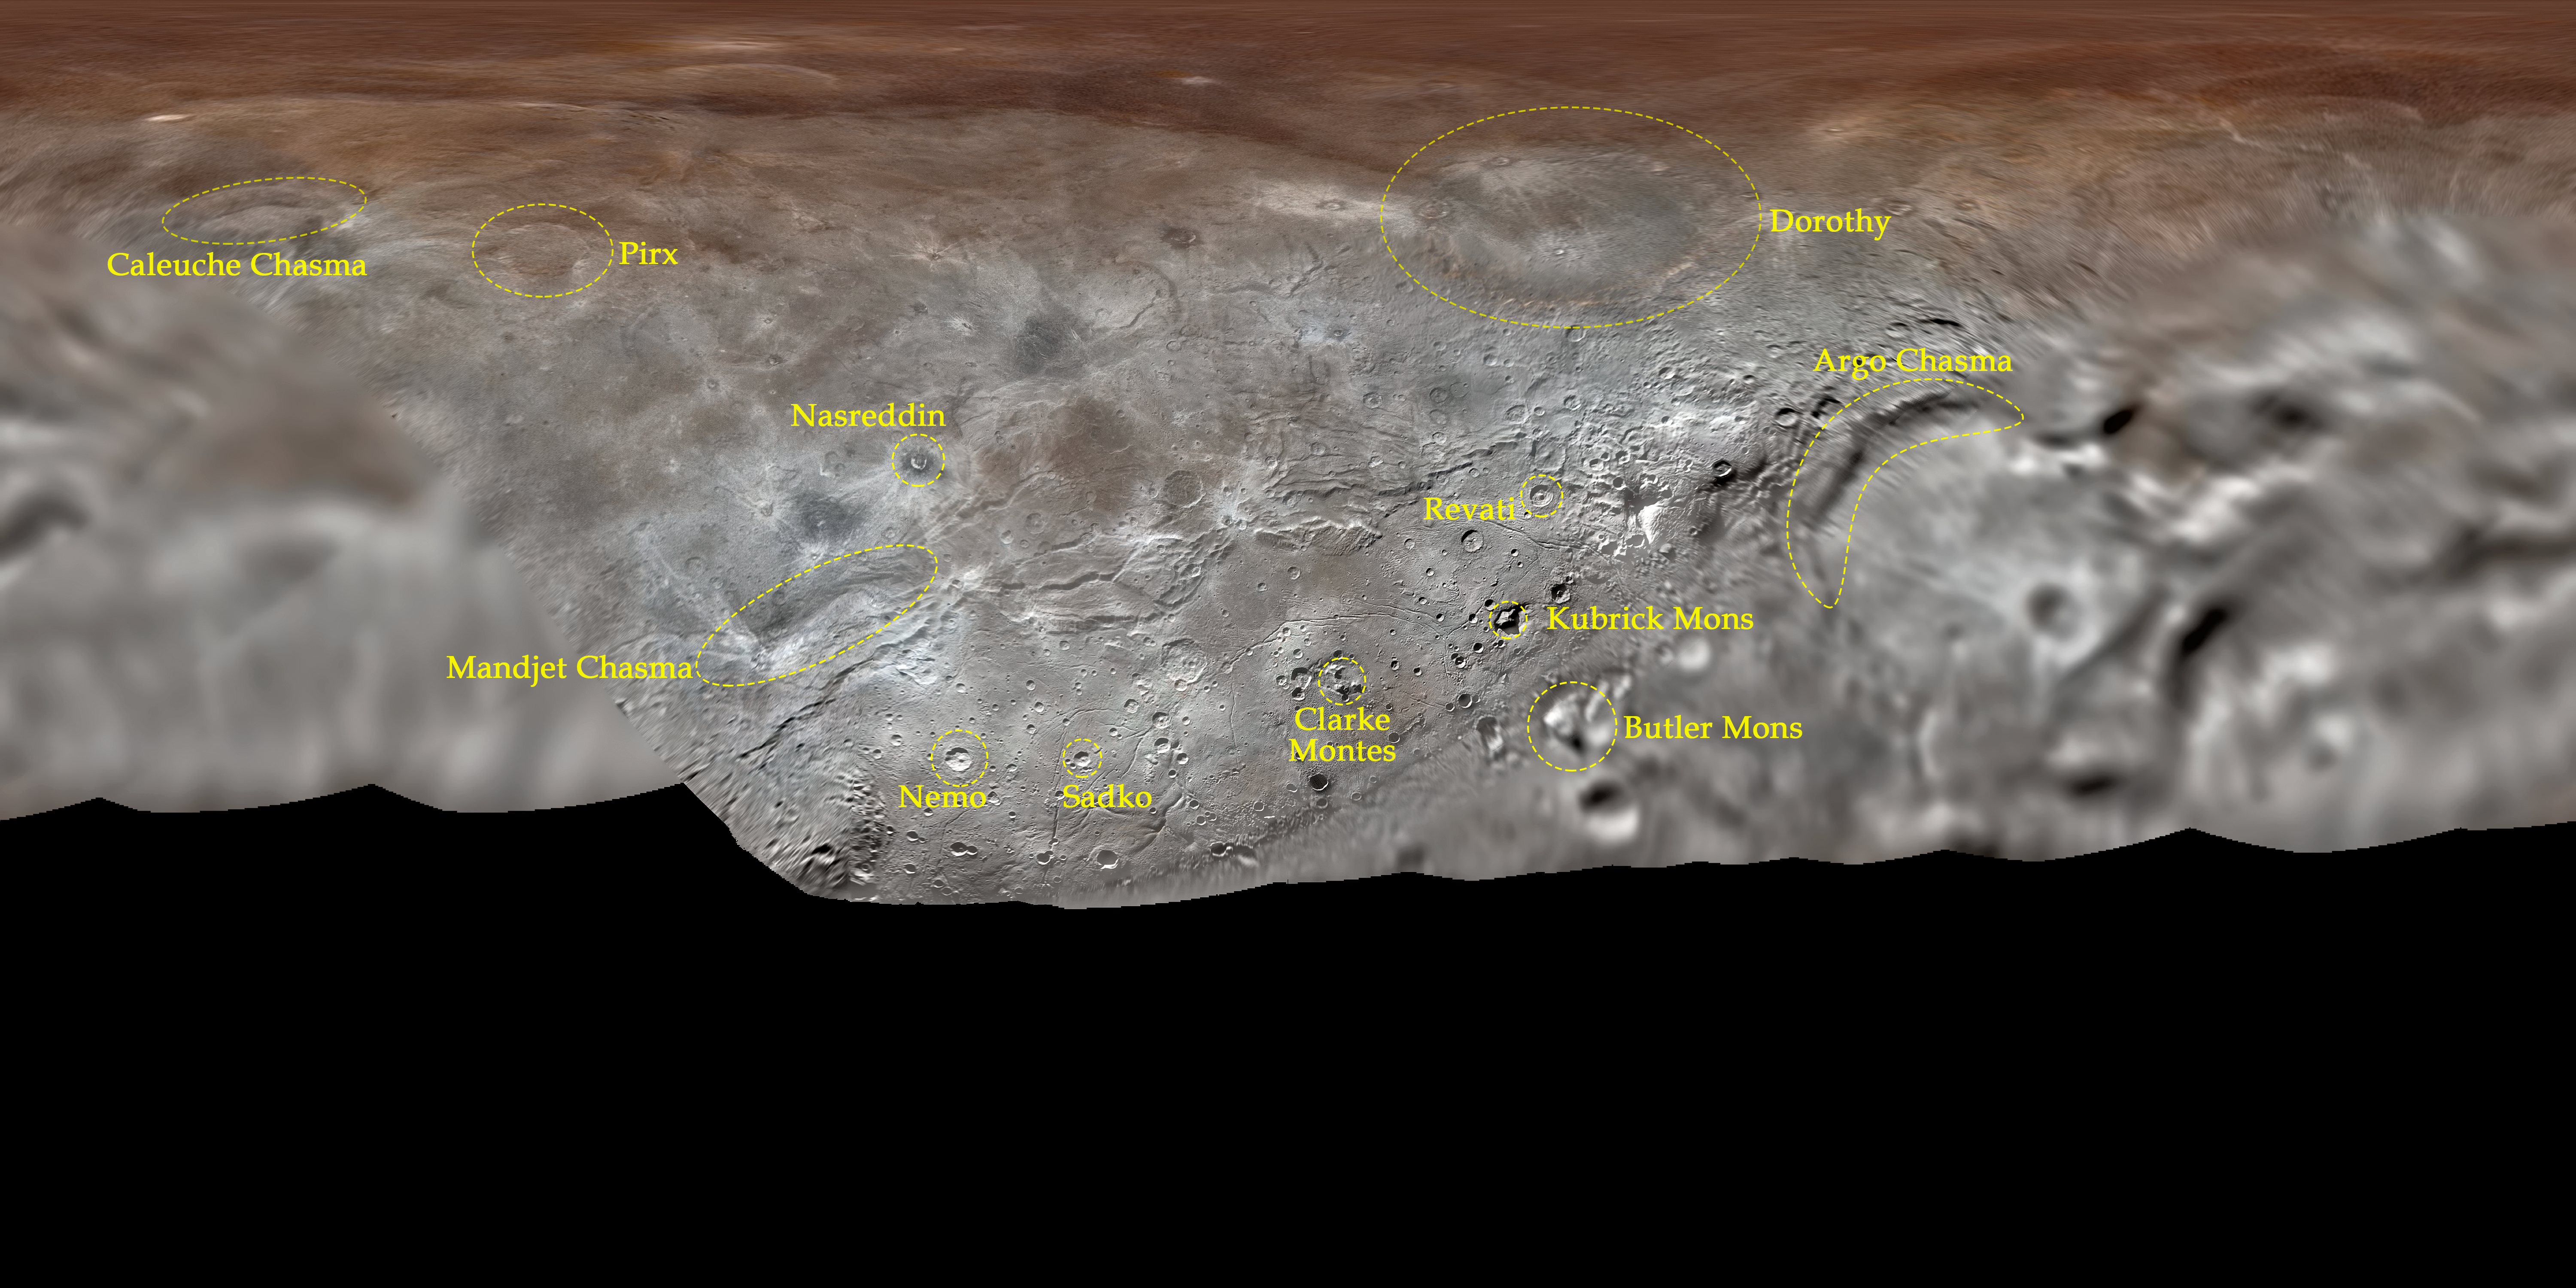

Map projection of Charon

Map projection of Charon, the largest of Pluto’s five moons, annotated with its first set of official feature names. With a diameter of about 1215 km, the France-sized moon is one of largest known objects in the Kuiper Belt, the region of icy, rocky bodies beyond Neptune.

Credit: NASA/Johns Hopkins University Applied Physics Laboratory/Southwest Research Institute